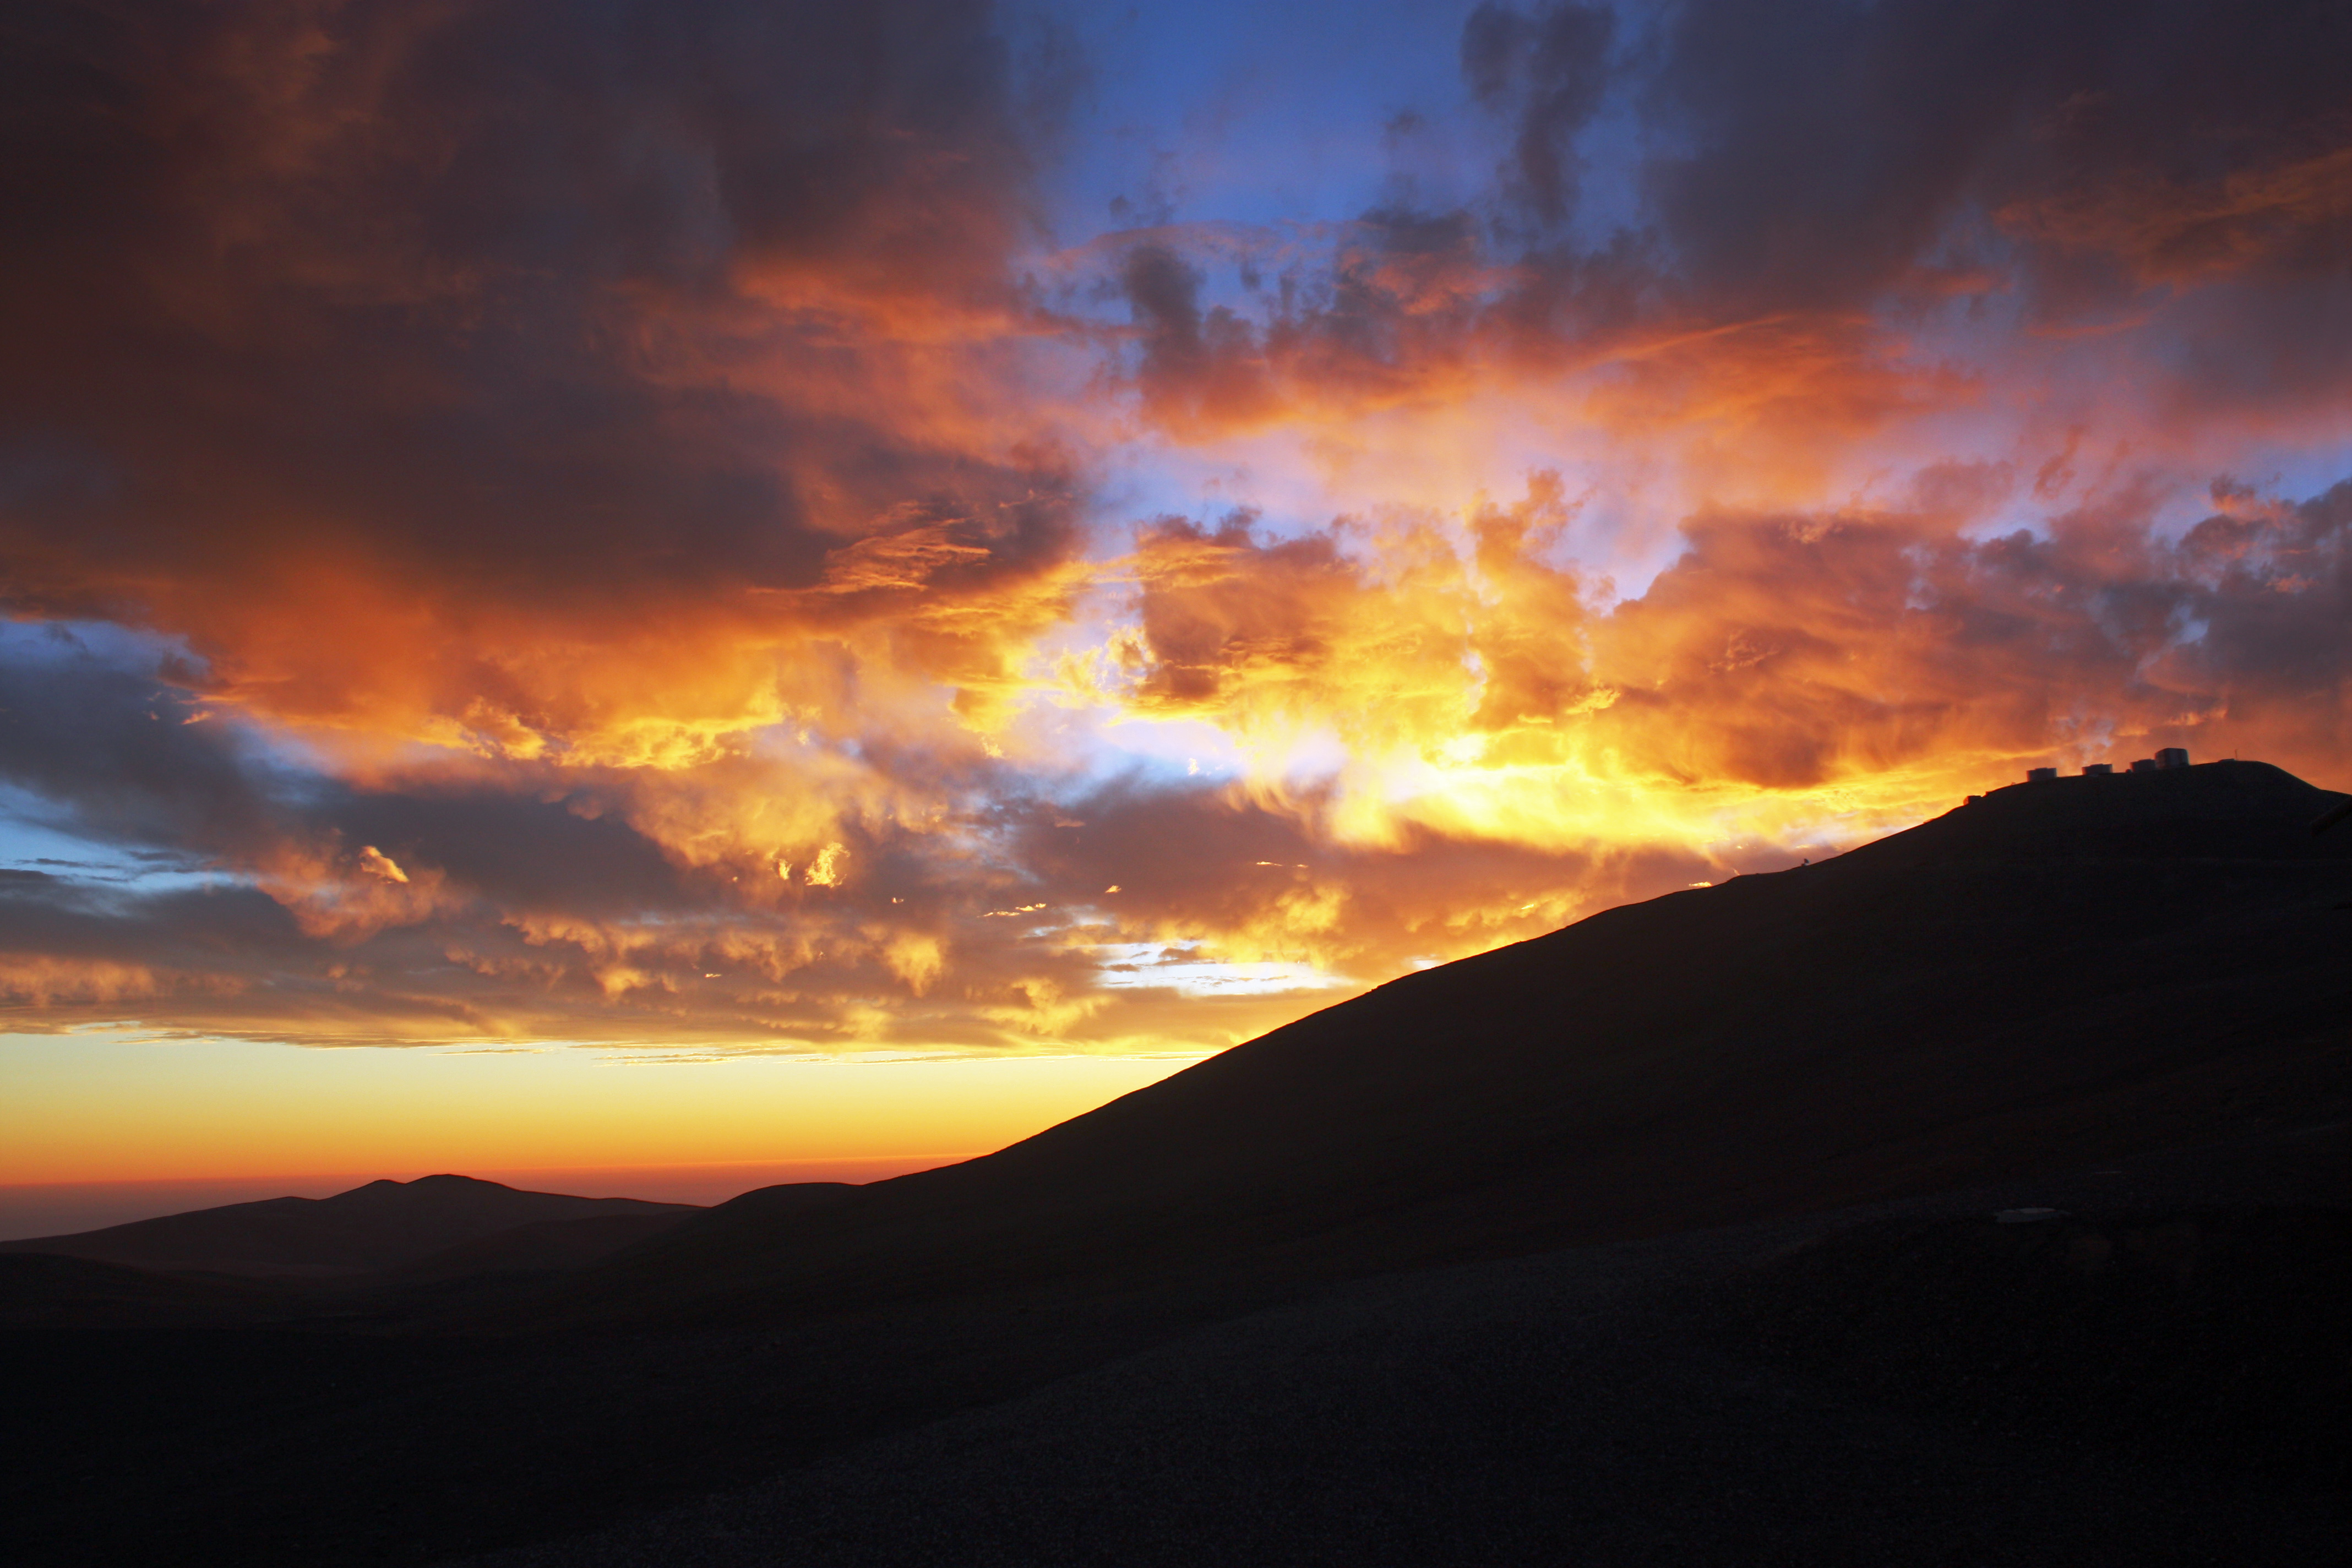

Very large silhouette at sunset

The Very Large Telescope (VLT) atop the 2600-metre-high Cerro Paranal is silhouetted by the sky at sunset.

Credit: ESO/T. Schmidt